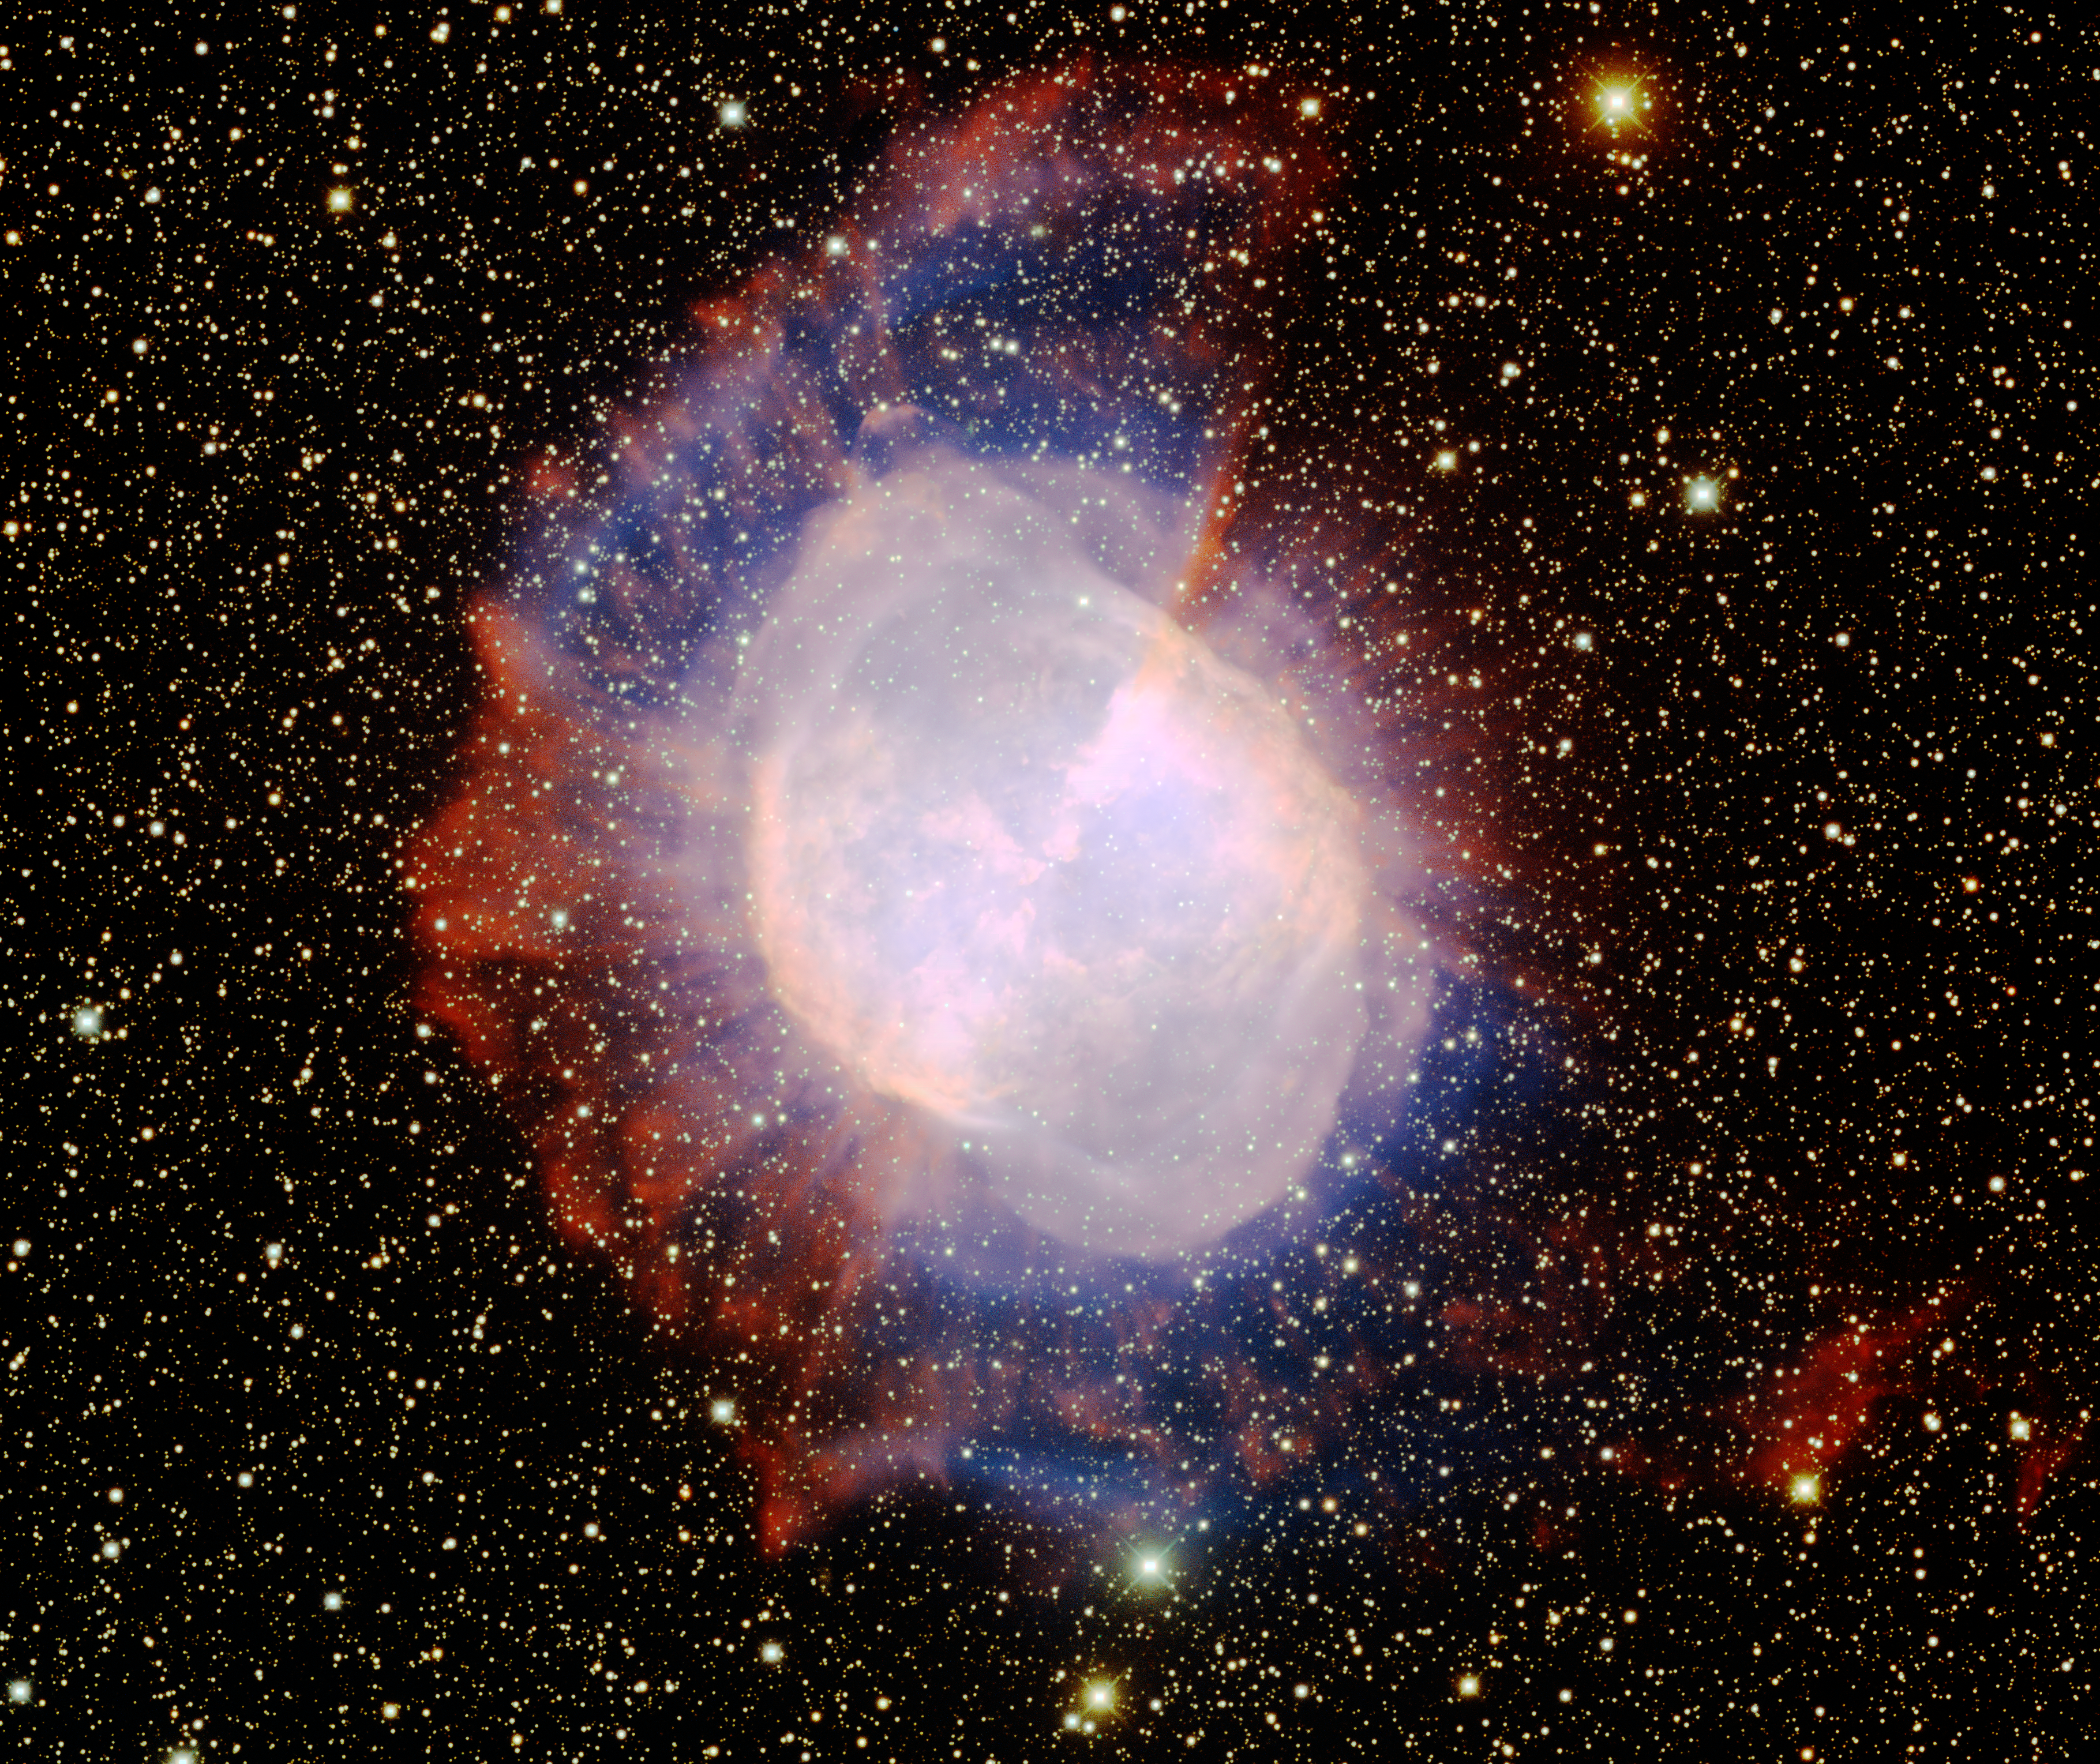

M27 Dumbbell Nebula

This image was obtained with the wide-field view of the Mosaic camera on the Mayall 4-meter telescope at Kitt Peak National Observatory. M27, also known as the 'Dumbbell Nebula', is a famous planetary nebula. The central portion of the nebula is quite bright, however it also has a faint outer halo that is clearly visible in this deep image. The image was generated with observations in the Oxygen [OIII] (blue), Hydrogen-Alpha (red) and Sulphur [SII] (green) filters. In this image, North is left, East is down.

Credit: T.A. Rector (University of Alaska Anchorage) and H. Schweiker (WIYN and NOIRLab/NSF/AURA)